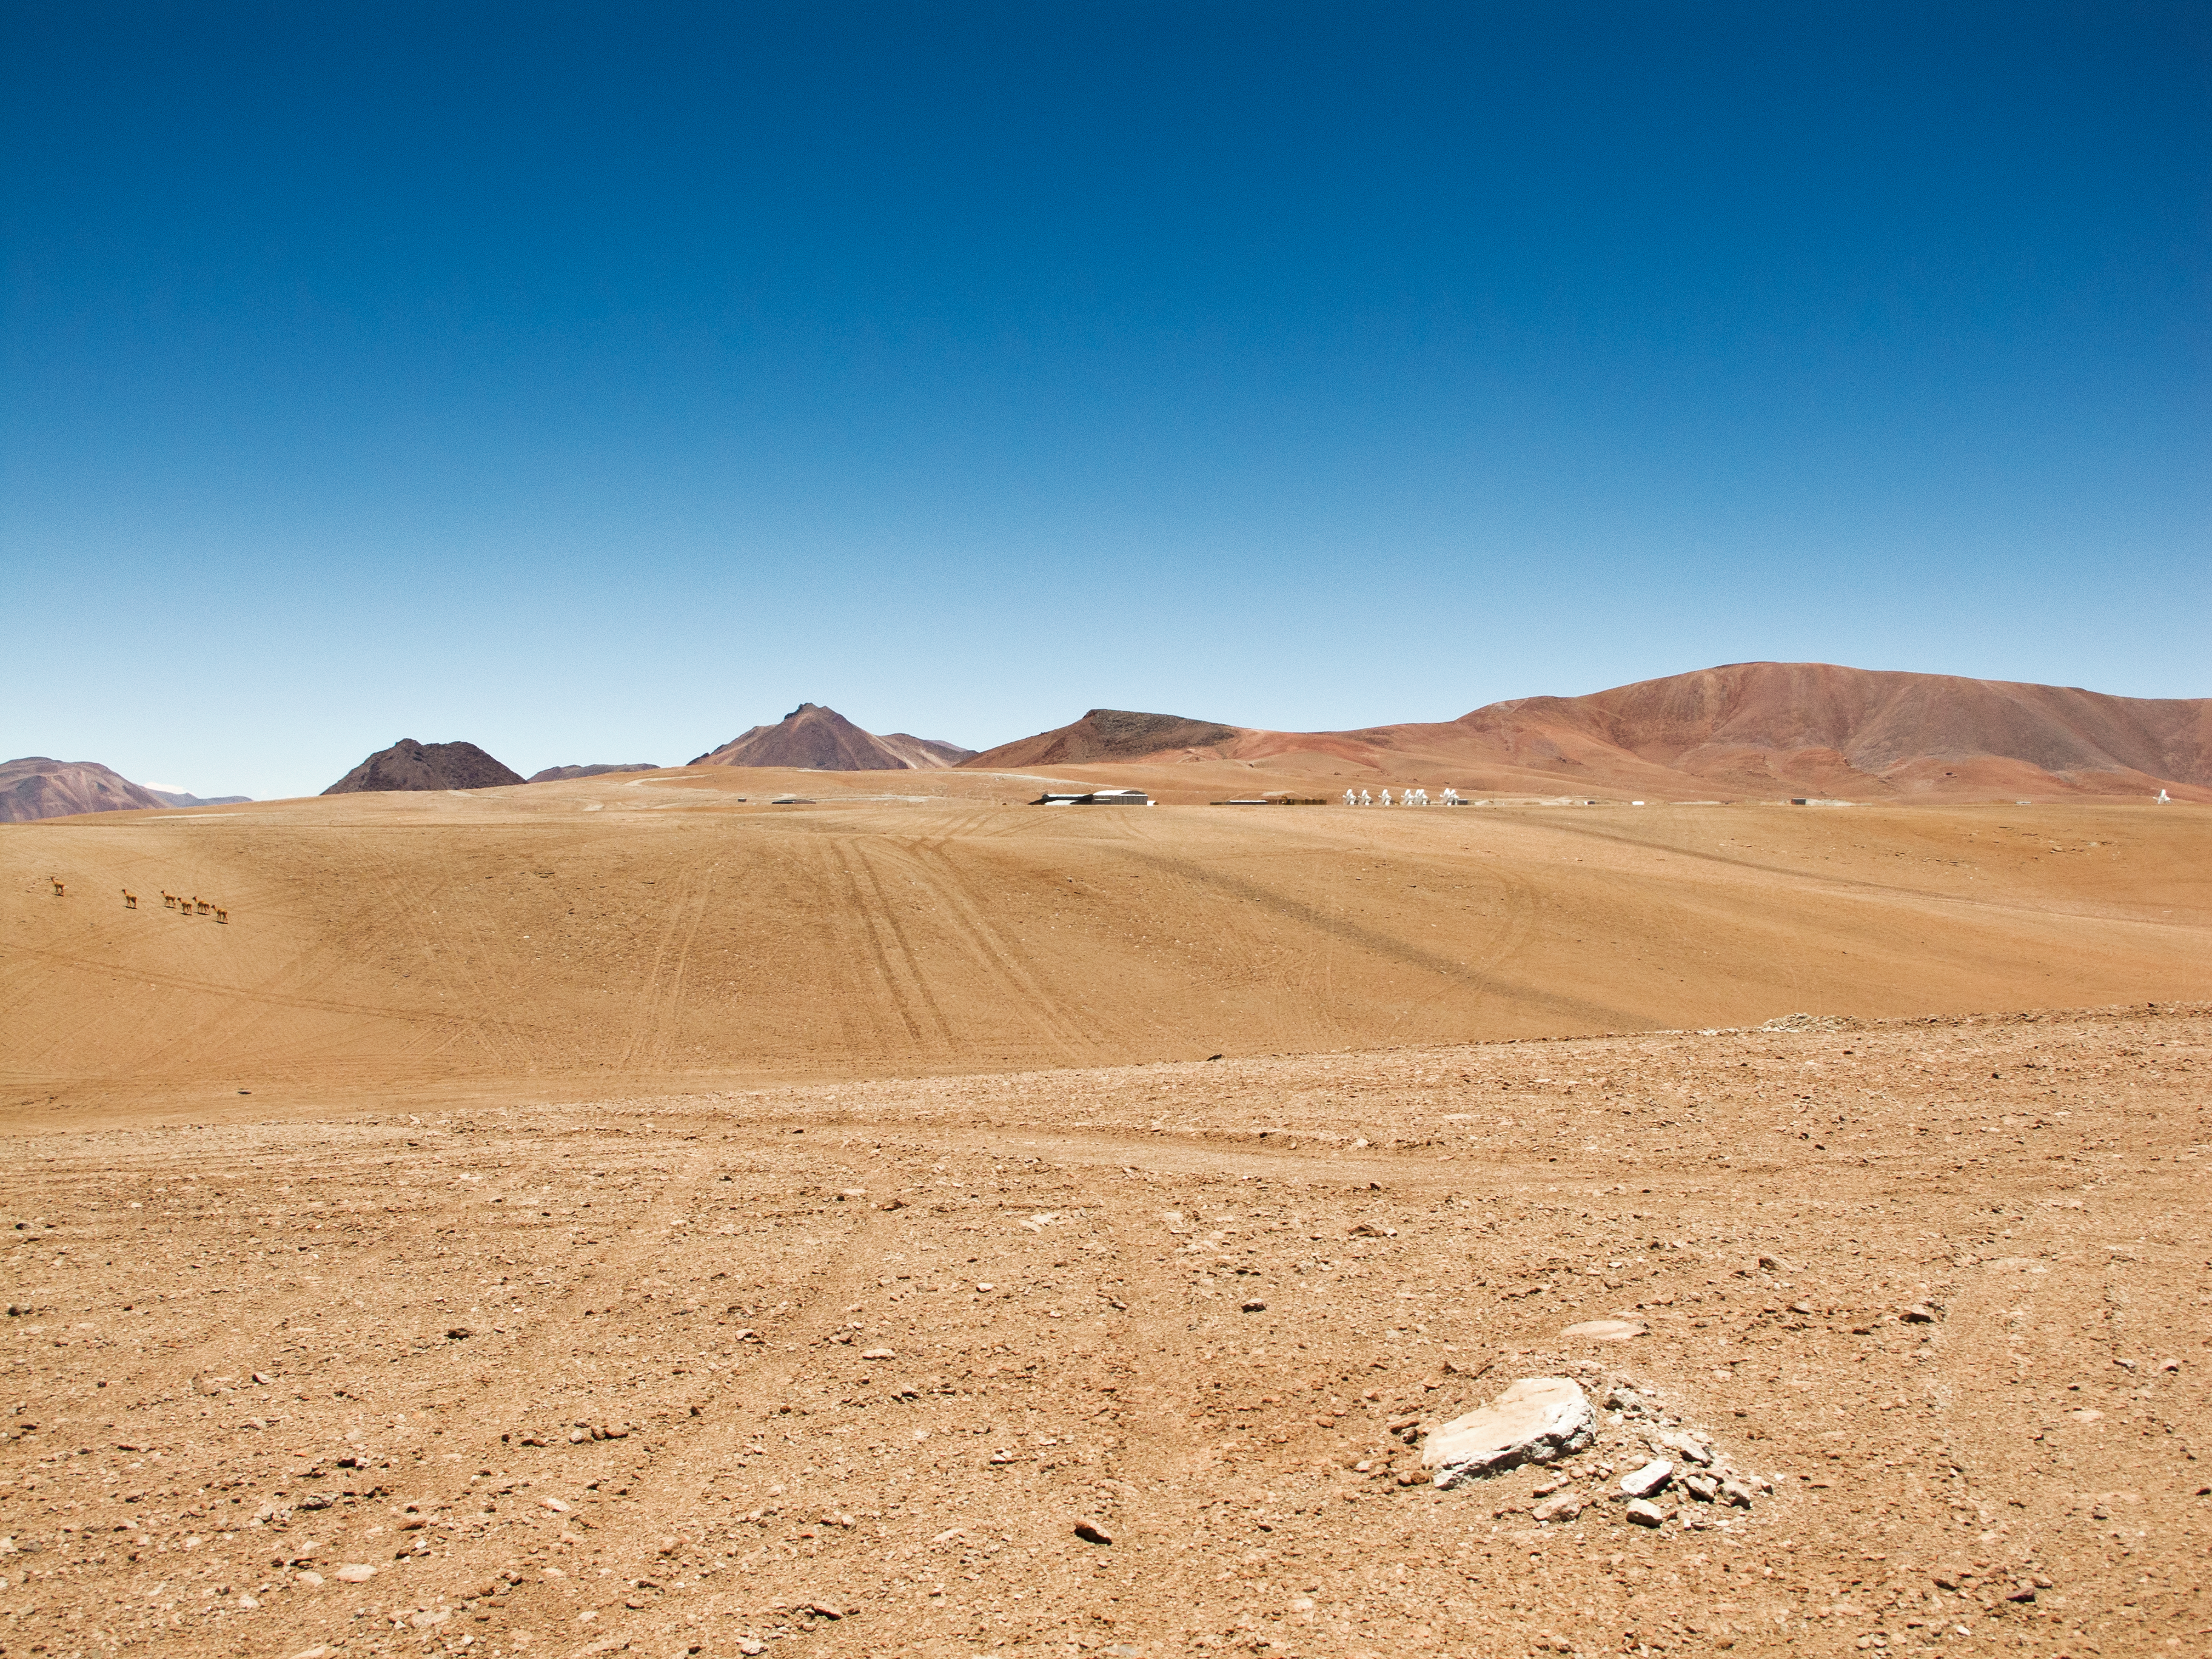

9 antennas and 6 vicuñas at ALMA AOS

View of the 5000-metre high Chajnantor plateau, taken looking toward the south. In the distance in front of the mountains, from left to right, the Array Operations Site (AOS) Technical Building is seen, together with the first 9 ALMA antennas. In the foreground, near the left edge of the picture, are six vicuñas, the camelids native to the high Andes.

Credit: ALMA (ESO/NAOJ/NRAO)